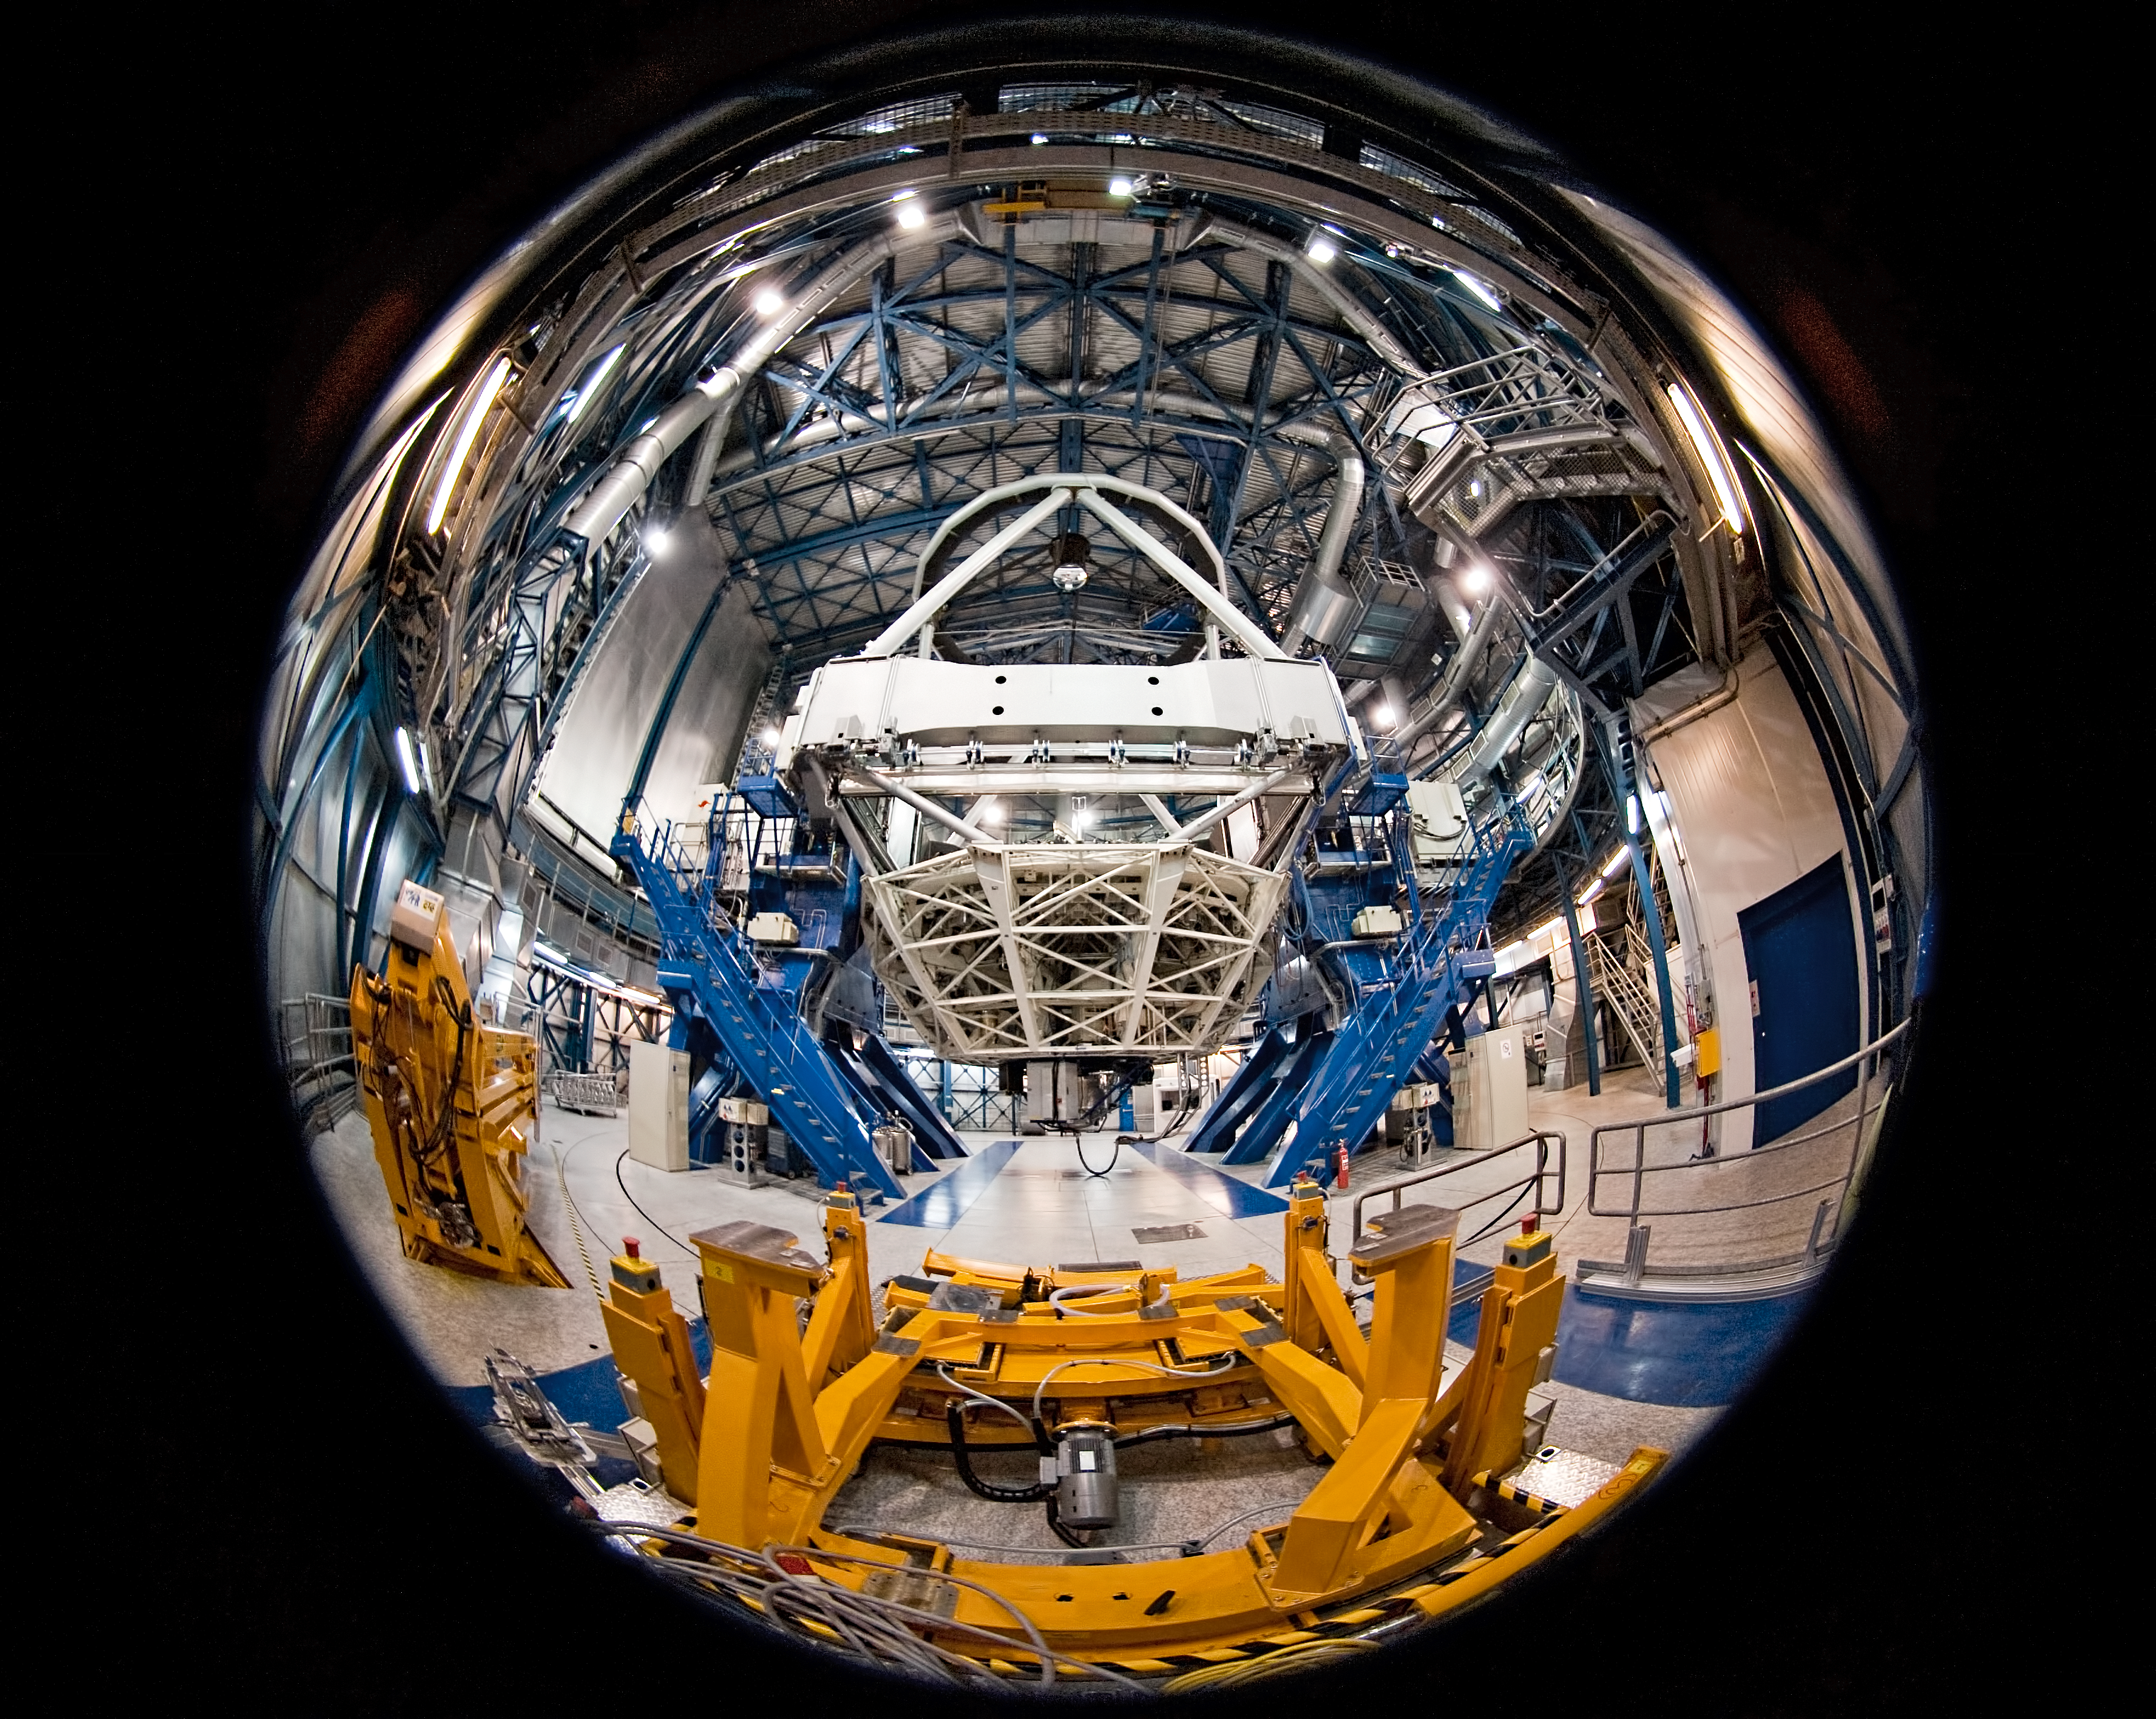

Up close and Personal with the Very Large Telescope

Imagine being a fly on the wall of ESO's Very Large Telescope (VLT) at the world's most advanced optical observatory. You could have a view a little like this. Fish-eye photography gives this unusual view of the 8.2-metre diameter telescope, poised and ready to begin gathering light from the deep recesses of the Universe as soon as the dome opens and starlight pours in.

The VLT has four of these 8.2-metre Unit Telescopes, called Antu, Kueyen, Melipal and Yepun. These are the Mapuche names for the Sun, Moon, Southern Cross and Venus. This photograph shows Yepun. The names are from the native language of the indigenous people who live mostly in the area south of the Bio-Bio River, some 500 km south of Santiago de Chile.

The VLT is so powerful that it allows us to see objects four thousand million times fainter than those that can be seen with the unaided eye. This has helped make ESO the most productive ground-based observatory in the world.

Credit: ESO/José Francisco Salgado (josefrancisco.org)